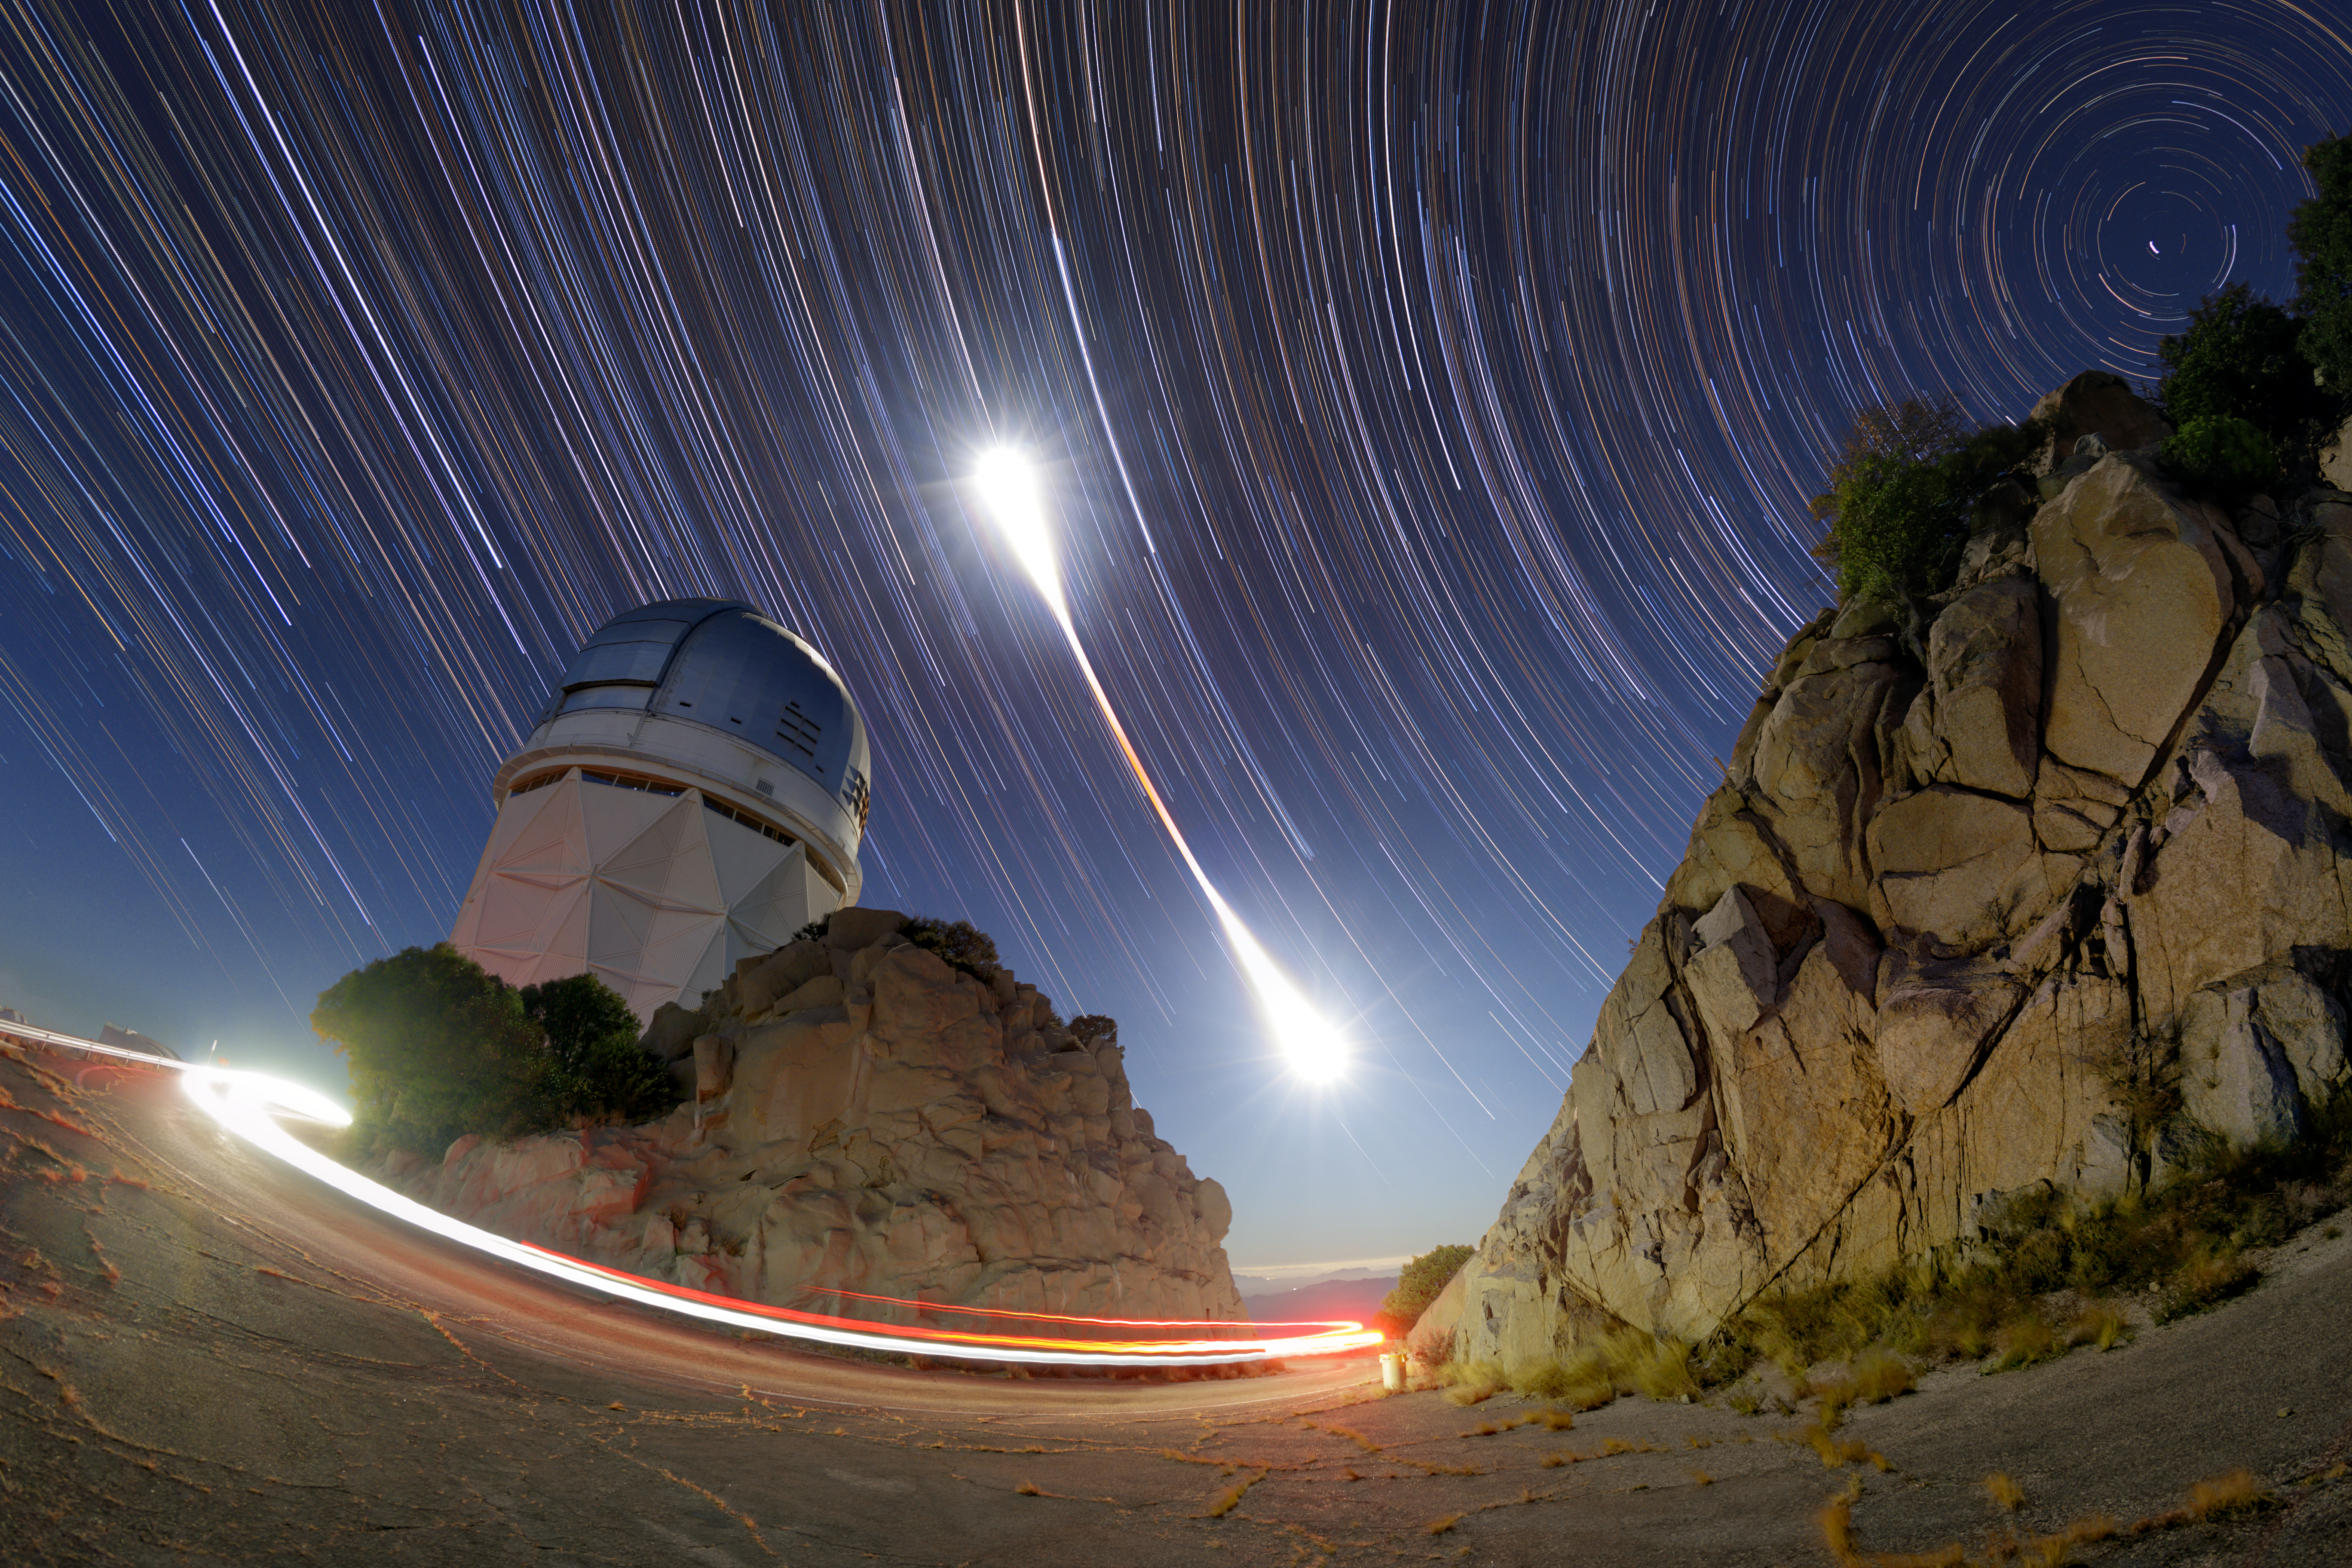

Beginning to End of a Total Lunar Eclipse

This still image combines hundreds of time-lapse exposures that capture the entirety of the 8 November 2022 total lunar eclipse above the Nicholas U. Mayall 4-meter Telescope at Kitt Peak National Observatory, a Program of NSF NOIRLab. Lunar eclipses occur when the Moon passes through the shadow of Earth. During a total lunar eclipse, when the whole Moon enters Earth’s shadow, our natural satellite is drenched in red. The period of totality is evident in this image by the red at the center of the lunar light ‘string.’ The other long streaks of light in the night sky are stars. These star trails form in the camera image as Earth turns. Polaris, the North Star, is the smallest trail in the top right corner of the image. On the ground, an observer drives down the hill, as revealed by the streak of their red tail lights, from the Mayall telescope.

The previous Image of the Week of this eclipse here linking to many different images and videos of this event. Another view of last week’s Image of the Week can be found here.

Credit: KPNO/NOIRLab/NSF/AURA/P. Horálek (Institute of Physics in Opava)